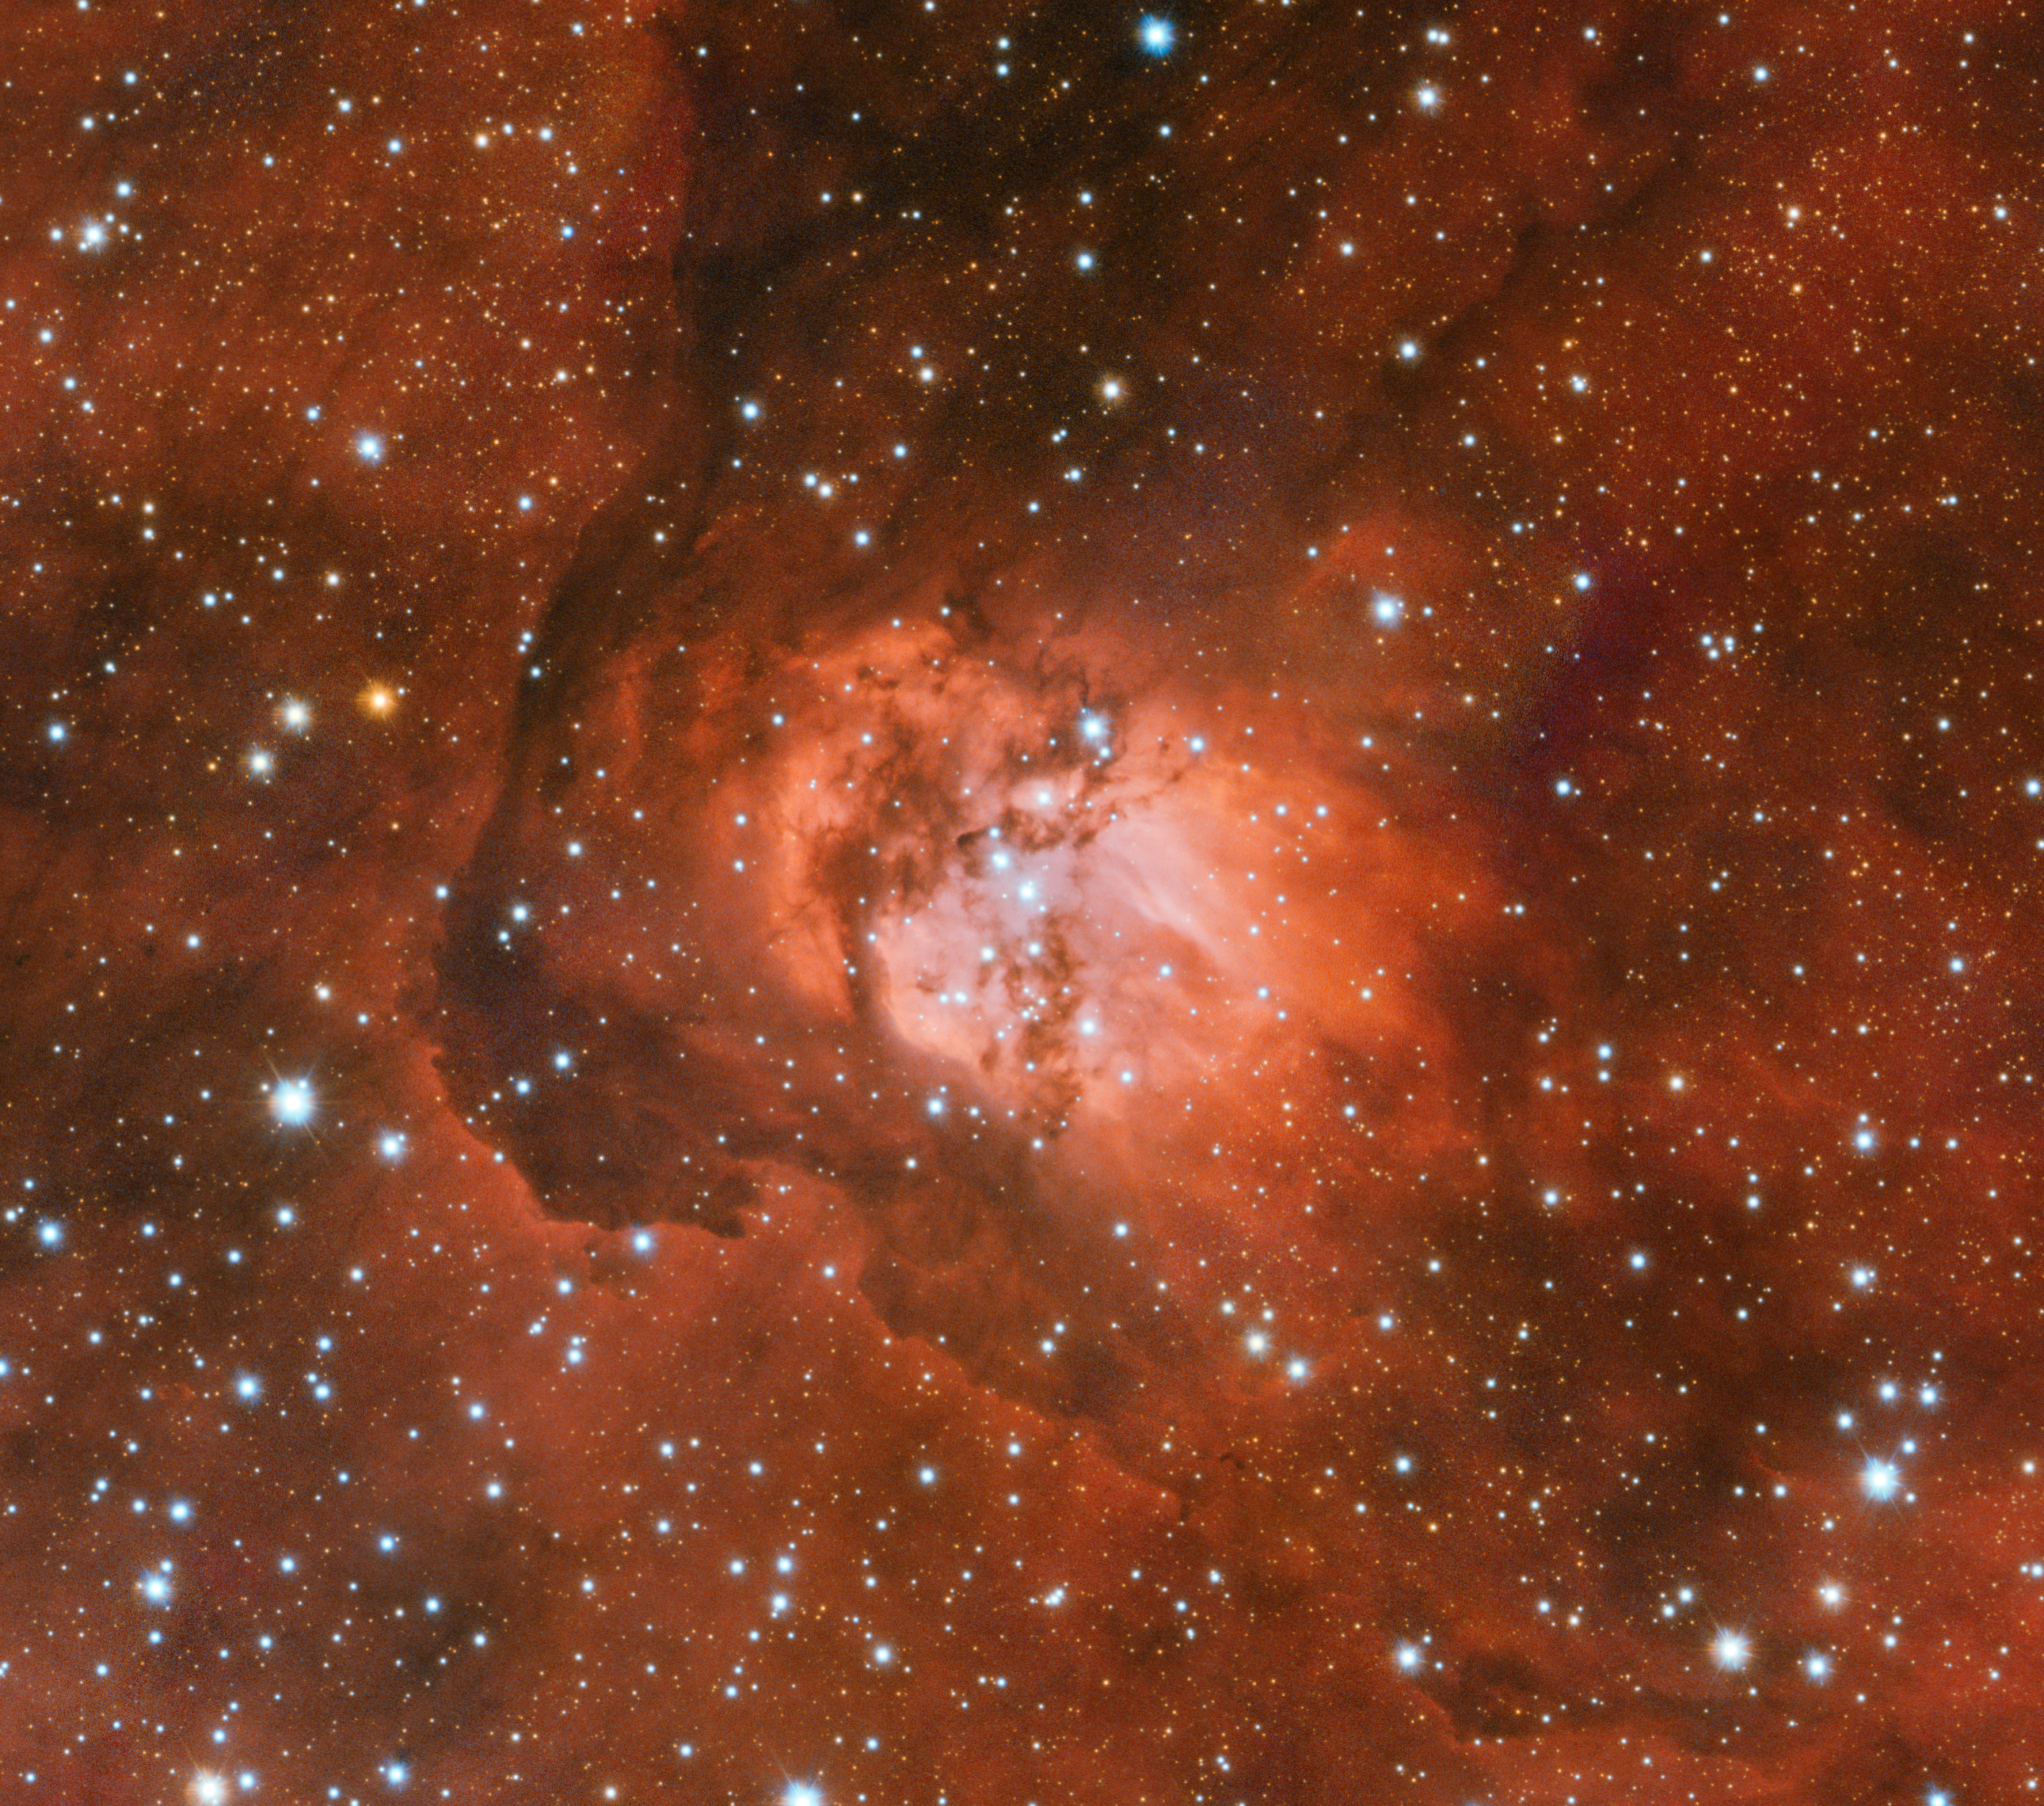

The Sh2-54 nebula in visible light with the VST

A visible-light image of the Sh2-54 nebula, captured by the VLT Survey Telescope at ESO’s Paranal Observatory in Chile. At these wavelengths the structure of the nebula is clear and the clouds of dust and gas block the light of stars within and behind it.

Credit: ESO